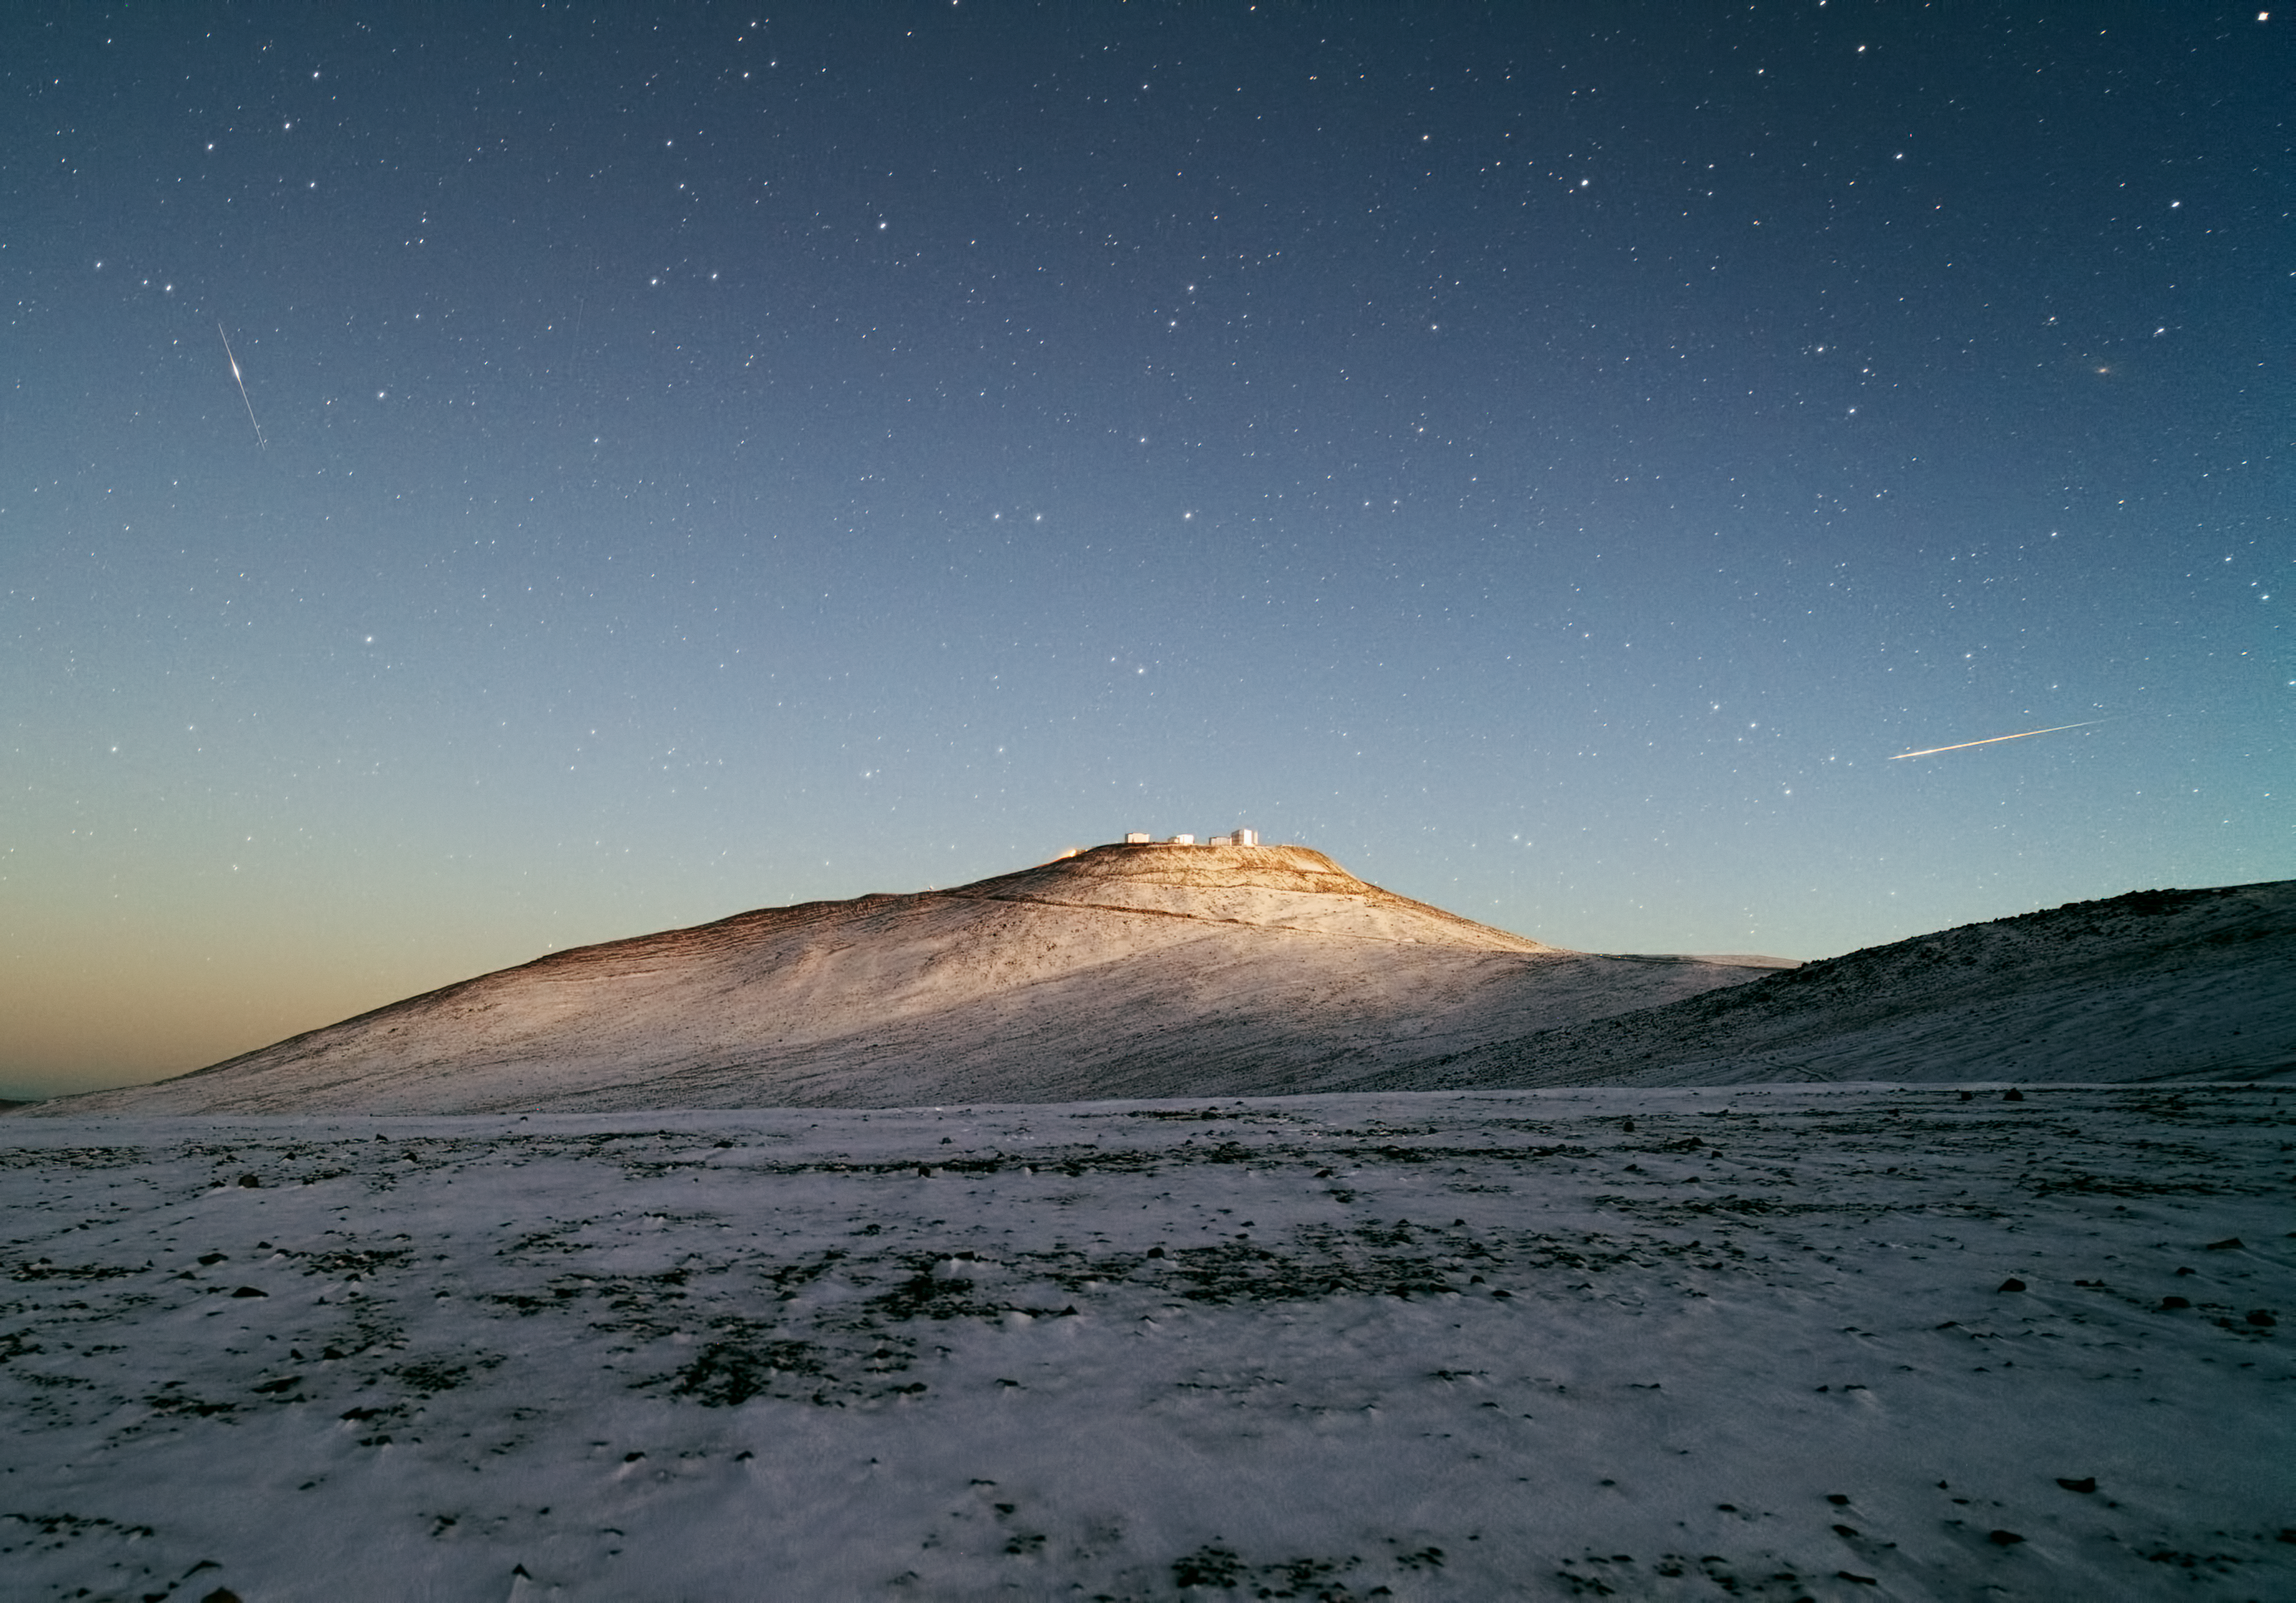

Dark sky and white desert — Snow pays a rare visit to ESO’s Paranal Observatory

The night sky above Cerro Paranal, the home of ESO’s Very Large Telescope (VLT), is dark and dotted with the bright stars of the Milky Way, and more distant galaxies. But it is very rare to see the ground contrasting with the sky as markedly as in this photograph, which shows a gentle layer of white snow dotted with darker spots of the desert terrain beneath.

The picture was taken last week, shortly before sunrise, by ESO Photo Ambassador Yuri Beletsky, who works as an astronomer at the La Silla Paranal Observatory. He captured not only the beautiful snowy landscape of the Atacama and the mountaintop domes of the VLT, but also an incredible night sky. To the left of the VLT is a satellite trail, and to the right is the trail of a meteor.

Cerro Paranal is a 2600-metre-high mountain located in the Chilean Atacama Desert. It is a very dry place with humidity often dropping below 10 percent and rainfall of less than 10 millimetres per year. Snow, however, does occasionally fall in the desert, providing fleeting but magnificent views such as this one.

Credit: ESO/Y. Beletsky